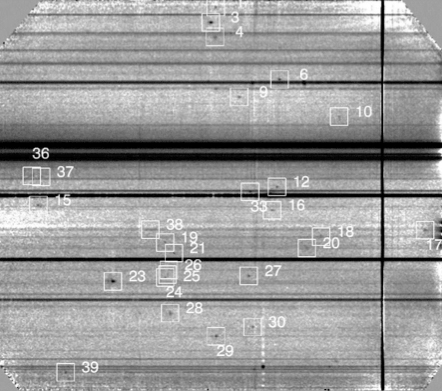

A 92-hour long spectrum

Two-dimensional spectrum obtained in 92 hours of exposure time, showing the line emitter candidates. The quasar absorption lines are visible close to the centre of the image.

Credit: ESO